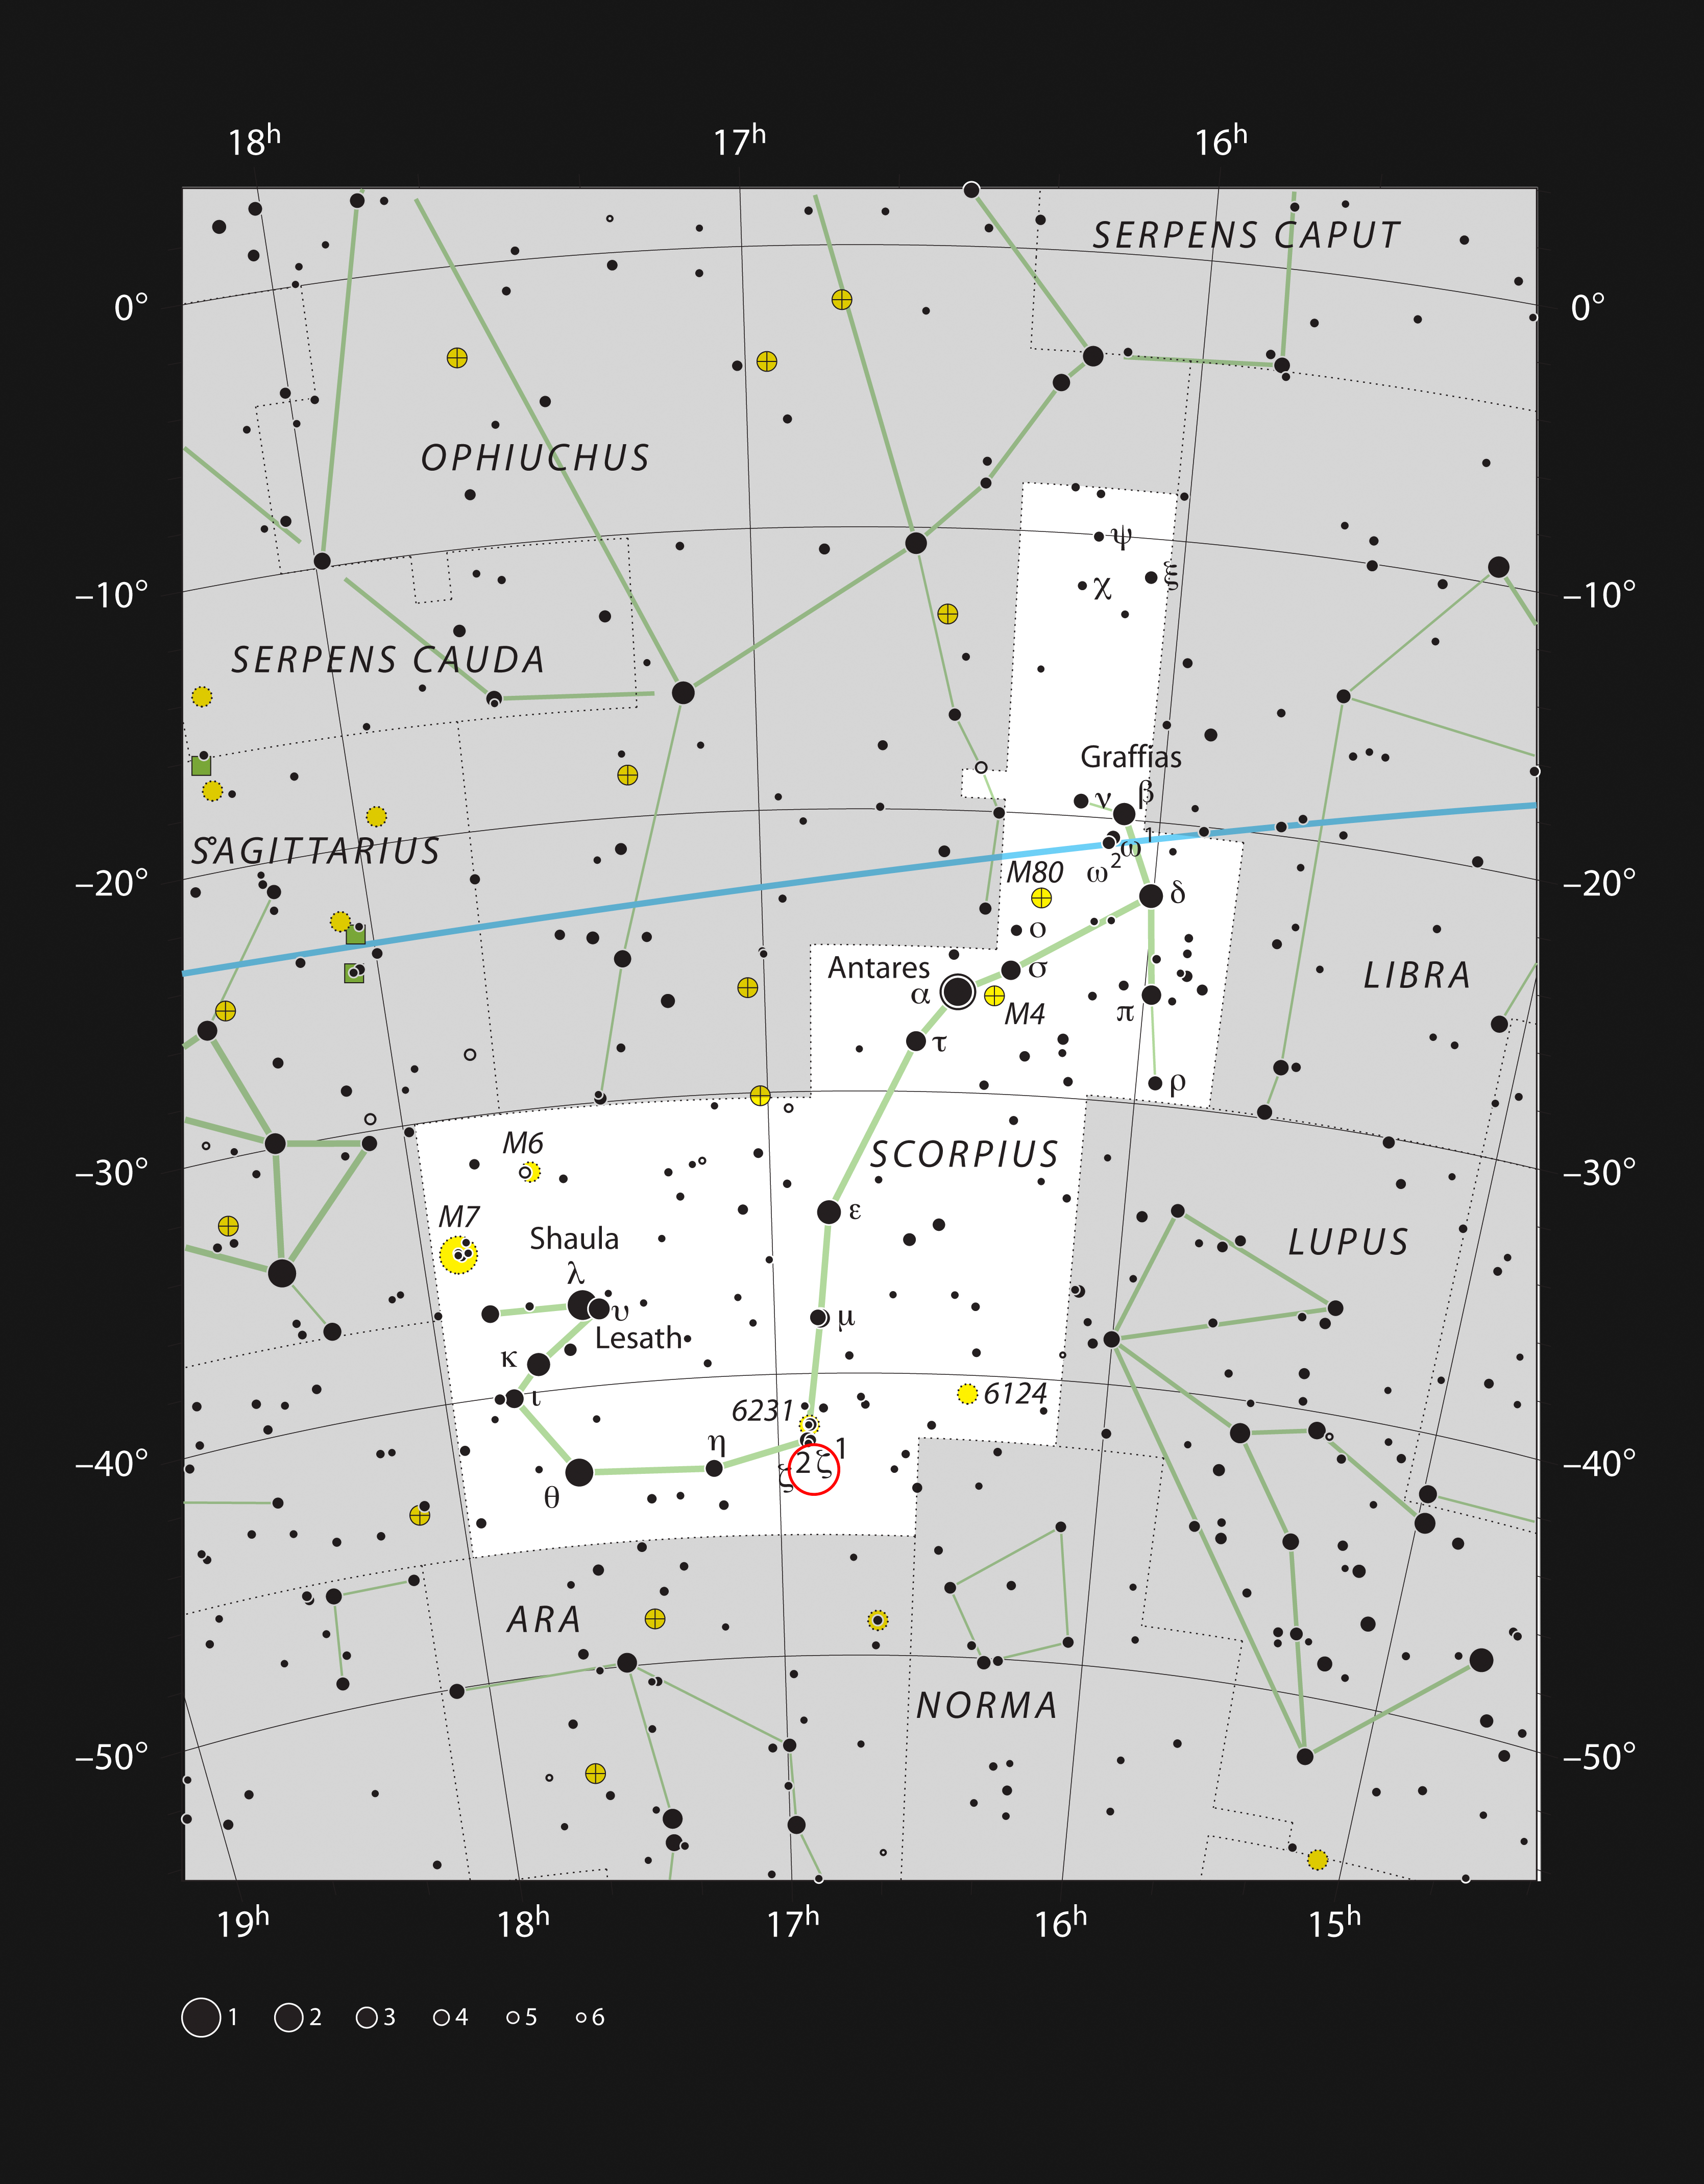

The Dark Wolf Nebula in the constellation Scorpius

This chart shows the location of the Dark Wolf Nebula in the constellation Scorpius (the Scorpion). This map shows most of the stars visible to the unaided eye under good conditions. The location of the nebula itself is marked with a red circle.

Credit: ESO, IAU and Sky & Telescope